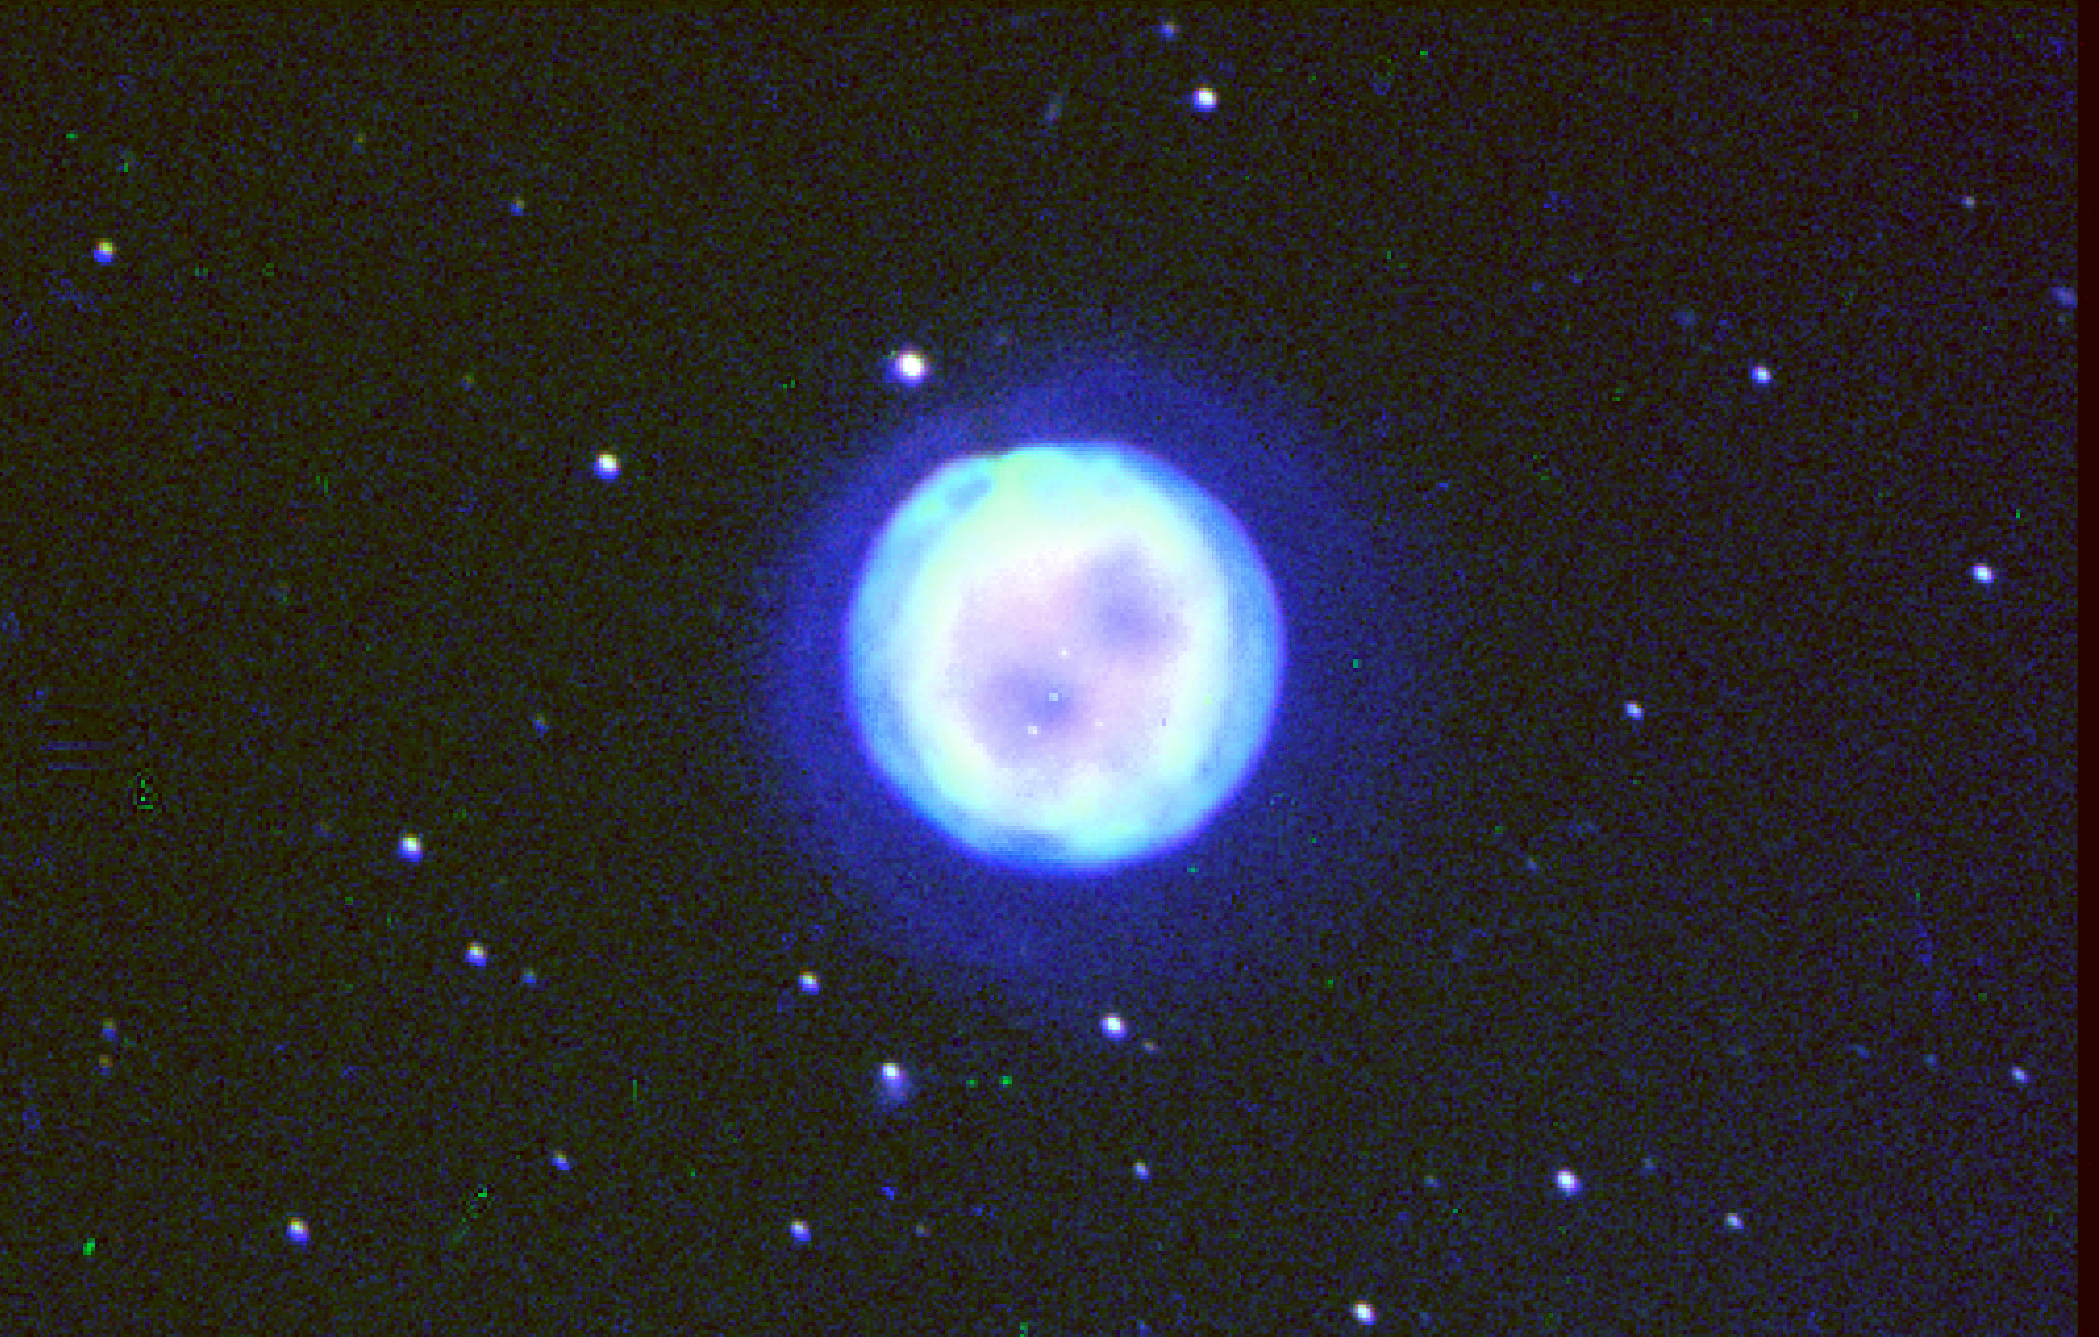

Owl Nebula, M97, NGC 3587

This composite image of the Owl Nebula (also known as M97 or NGC3587) was created from three sets of narrowband images taken at the 0.6-meter Burrell Schmidt telescope at Kitt Peak National Observatory in June 1991. The colors in the image correspond to oxygen [O III] in blue, nitrogen [N II] in green, and hydrogen [H-alpha] in red.This image was the subject of NOAO Press Release 03-06.

Credit: Karen Kwitter (Williams College), Ron Downes (STScI), You-Hua Chu (University of Illinois) and NOIRLab/NSF/AURA